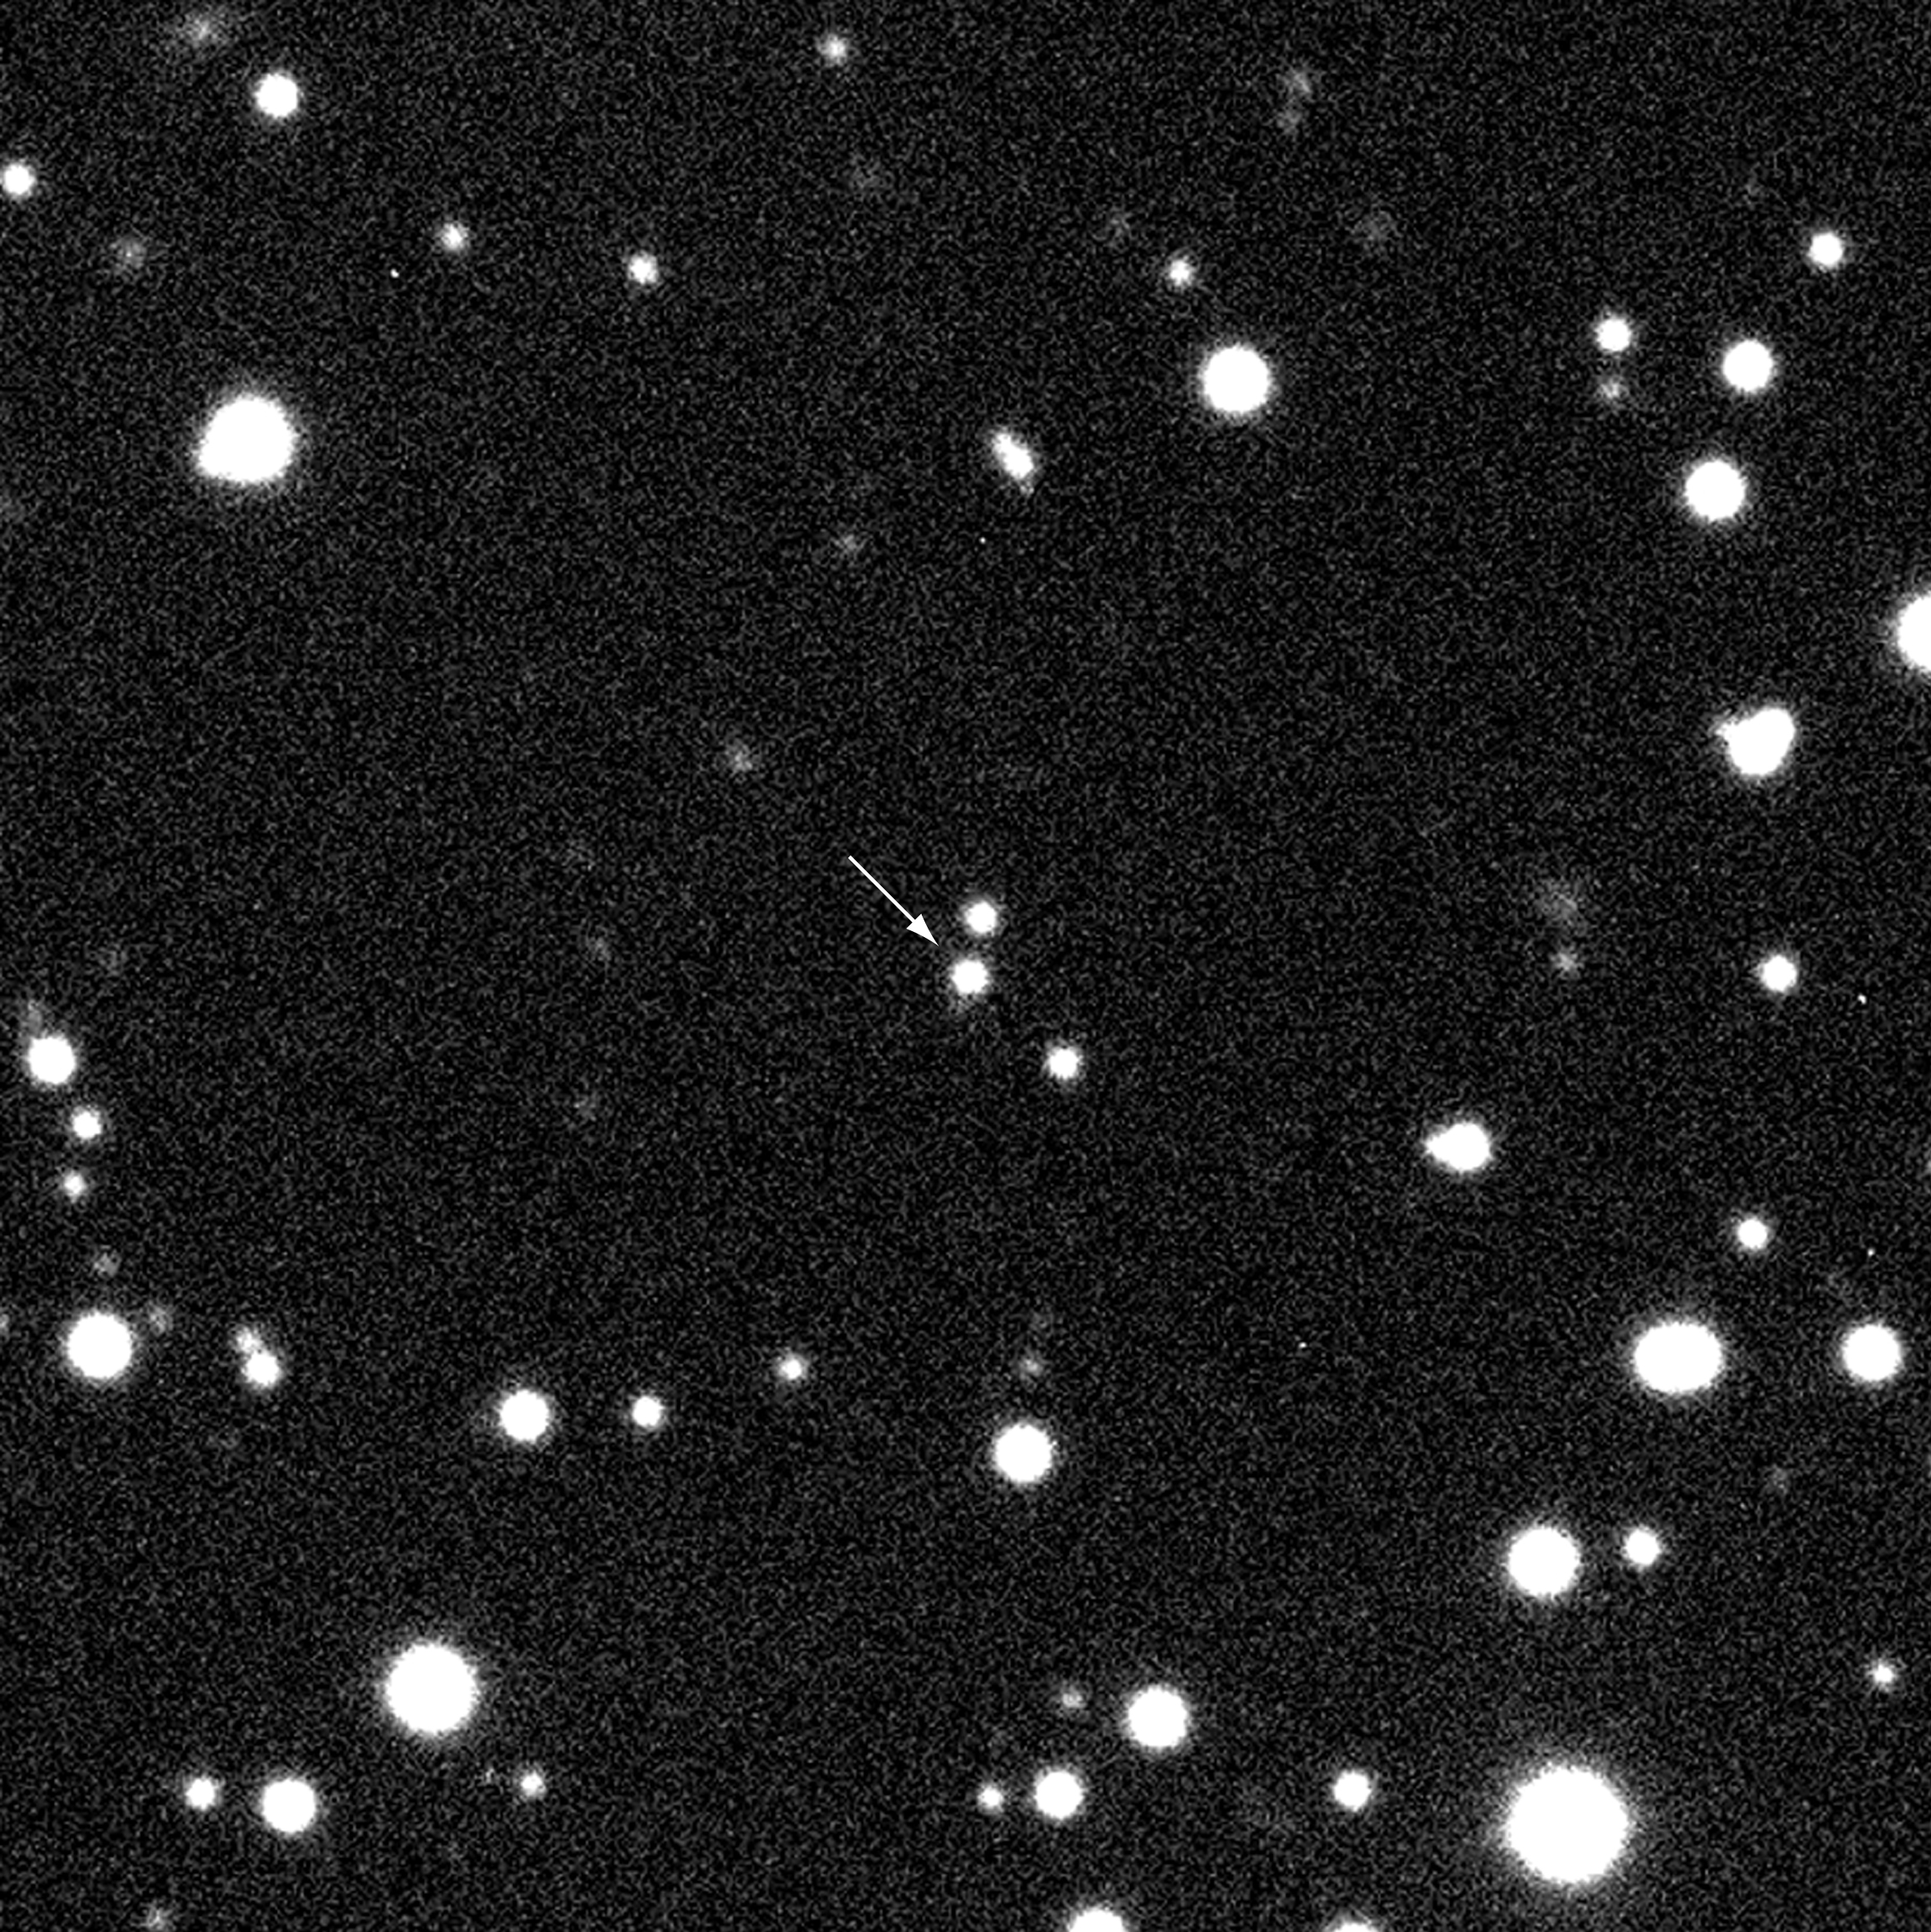

Afterglow of GRB 990510

Enlargement from the 30 sec V-exposure by the VLT, shown in ESO Press Photo eso9926. The field is about 1.9 x 1.9 arcmin 2. North is up and East is left.

Credit: ESO